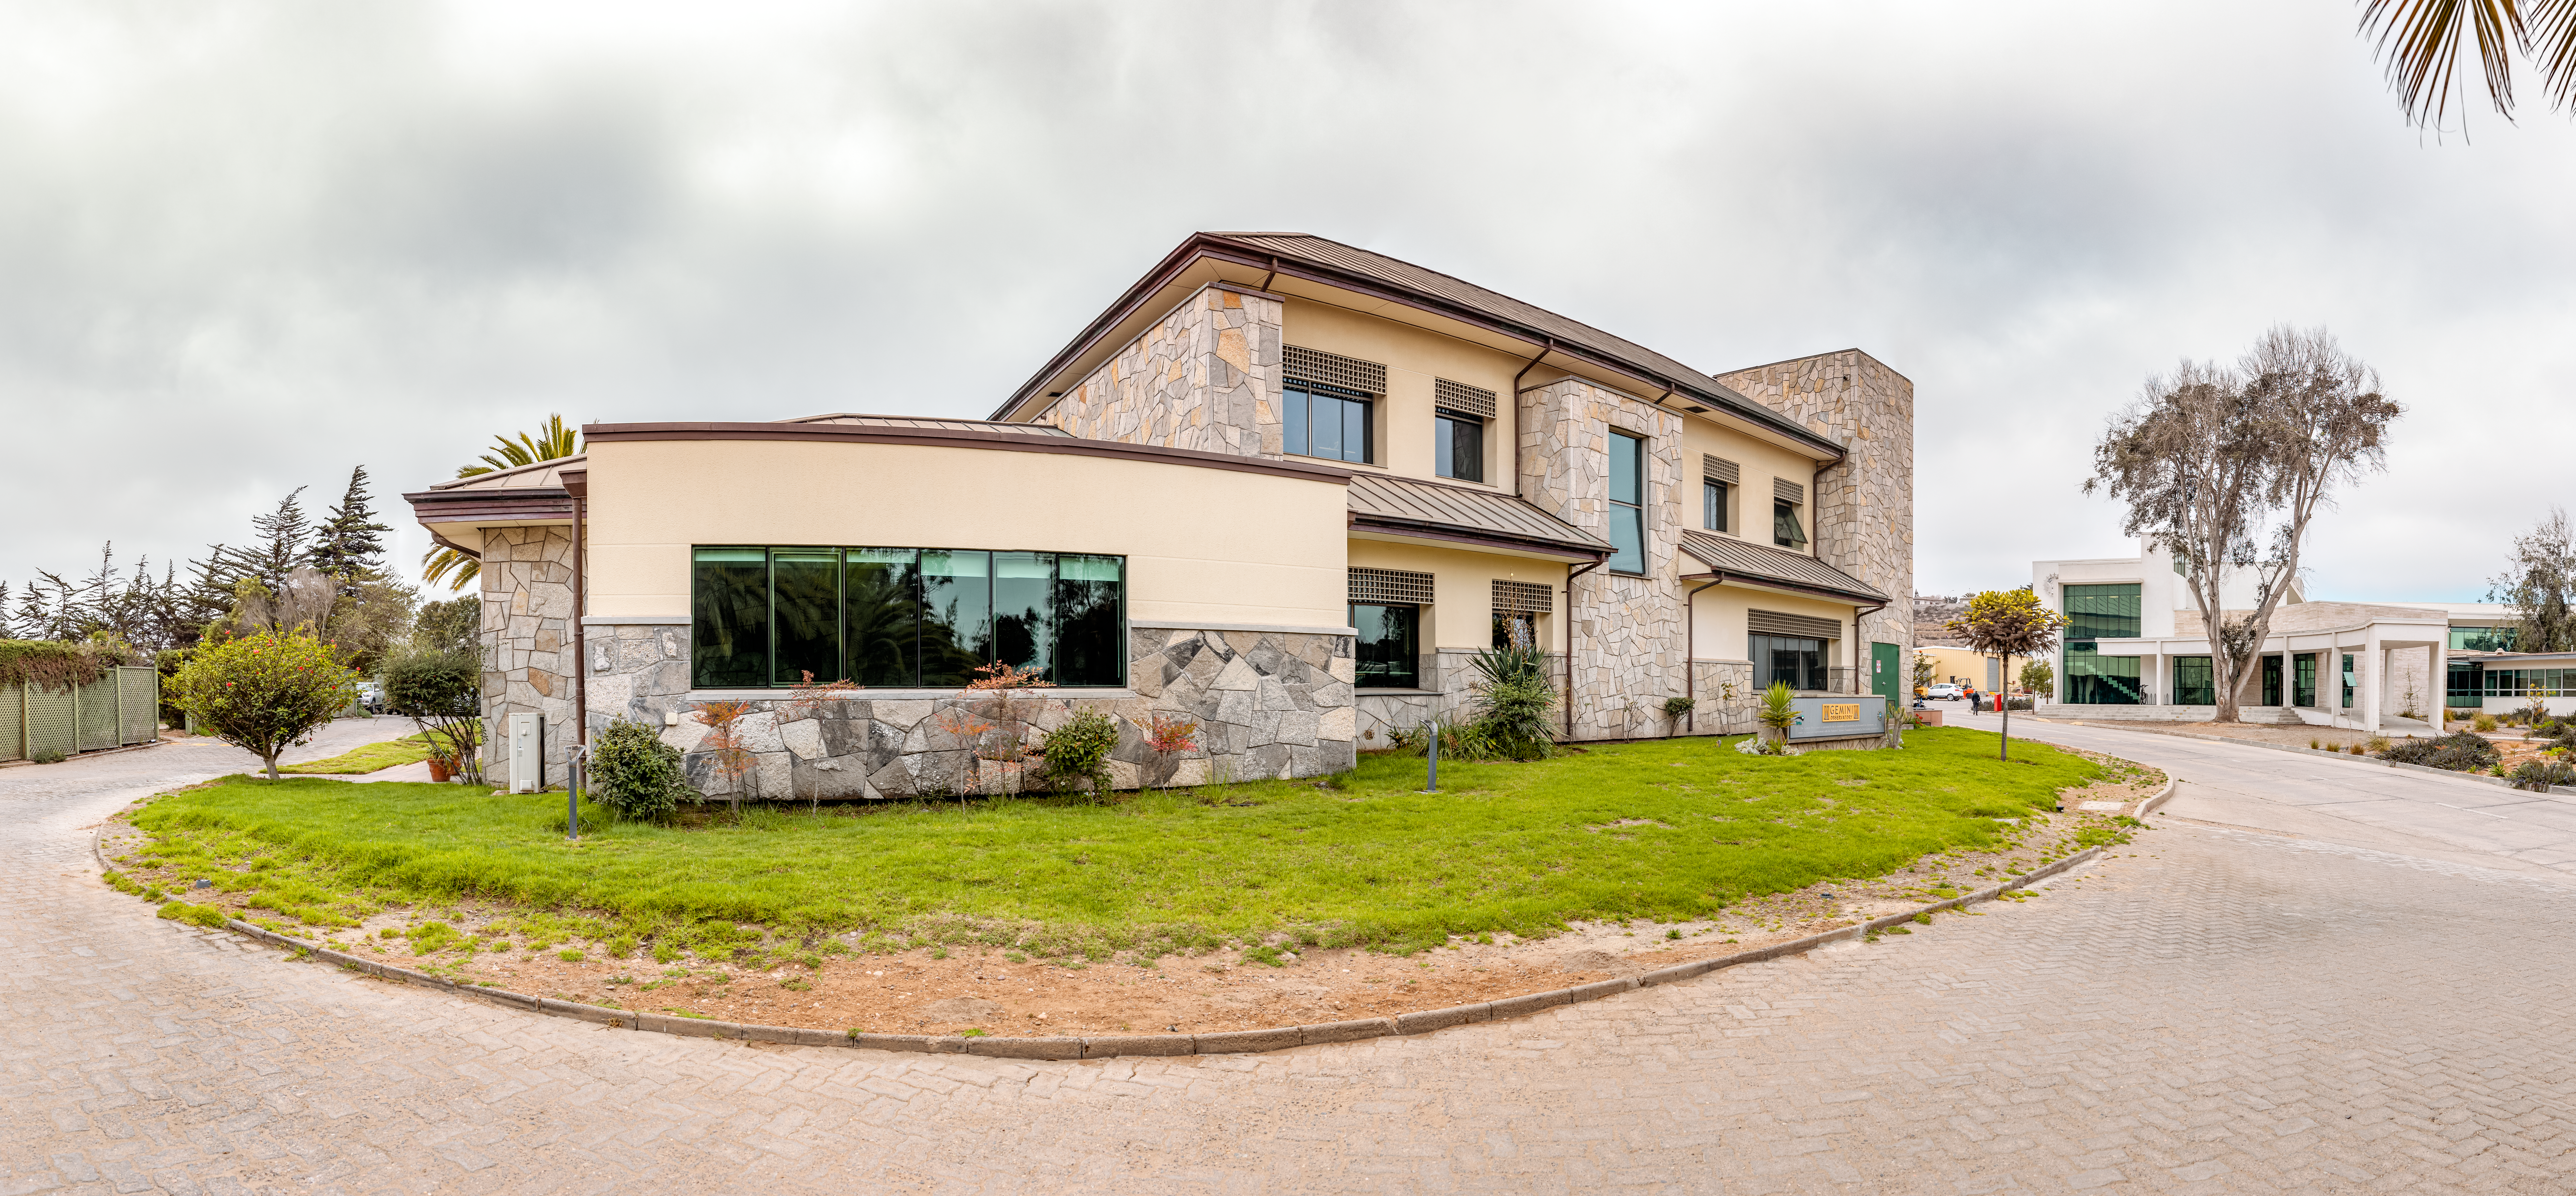

AURA Recinto Panorama

A panoramic shot of the AURA Recinto facility in La Serena, Chile.

Credit: NOIRLab/NSF/AURA/T. Slovinský